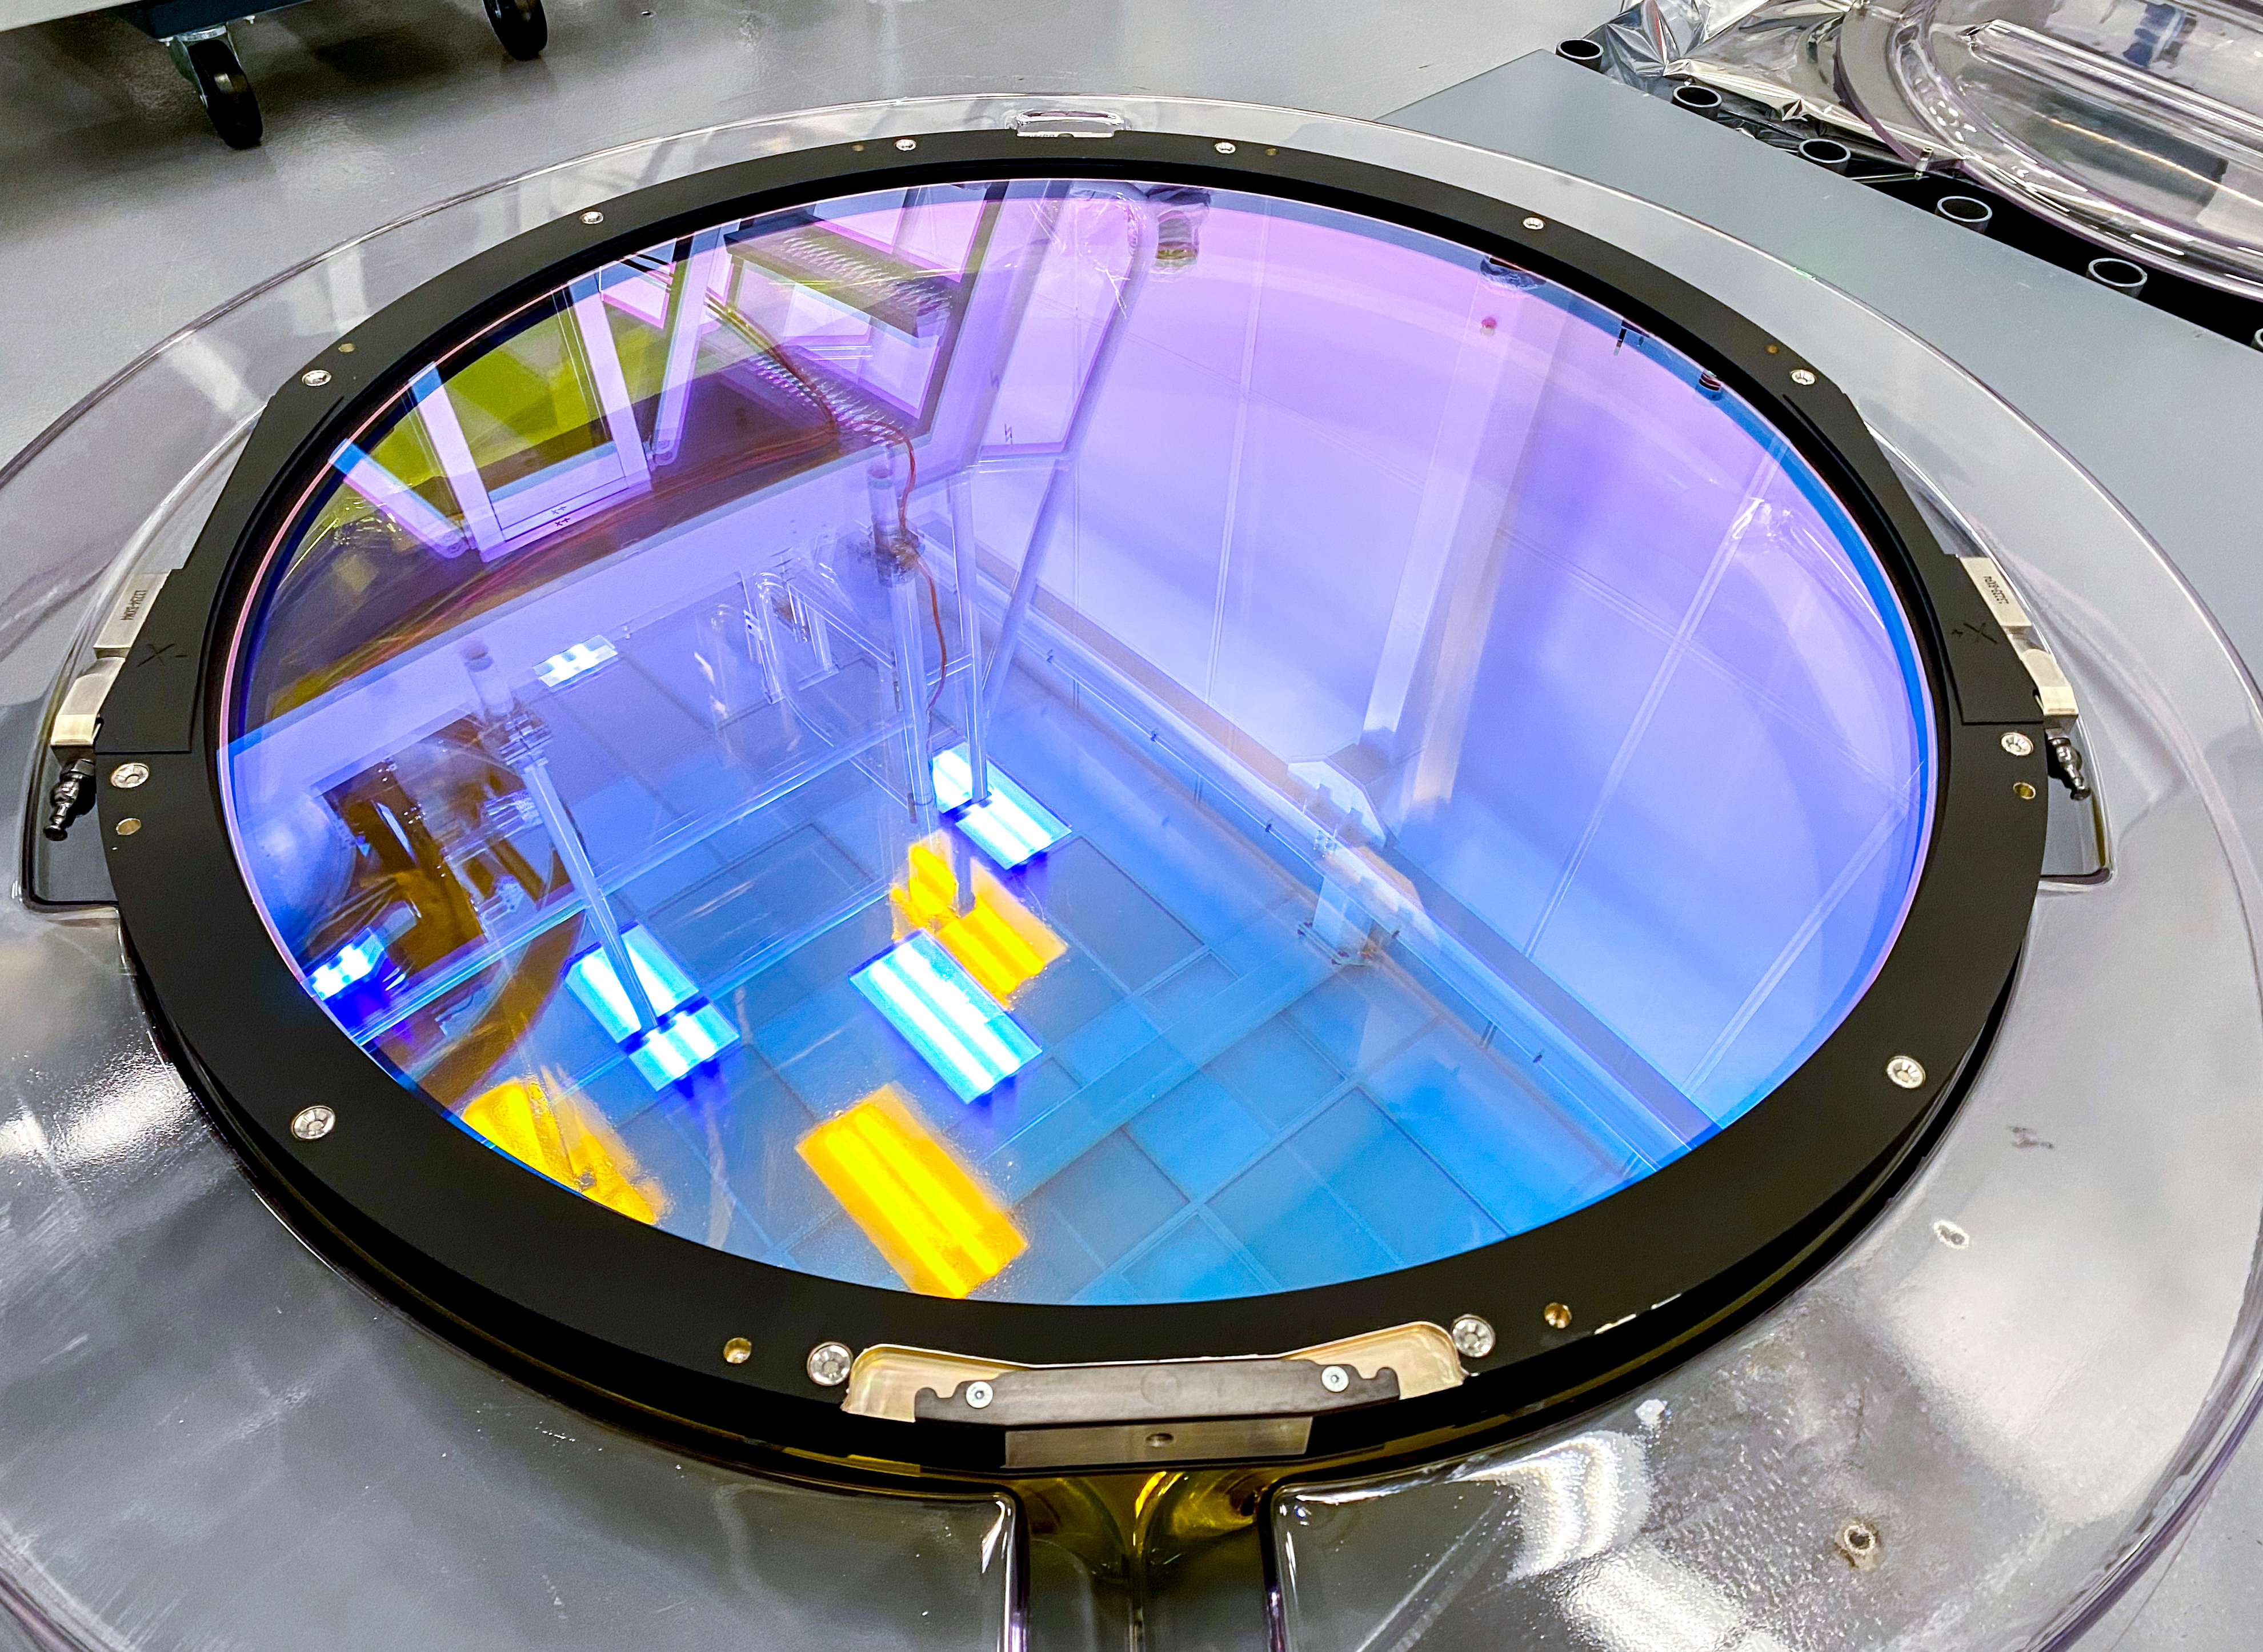

LSST r-band Filter

The first completed filter for the Rubin Observatory LSST Camera has arrived at SLAC National Accelerator Laboratory.The r-band filter was delivered to SLAC on March 12th, marking an exciting milestone for the LSST Camera team.

Credit: Travis Lange/SLAC National Accelerator Laboratory